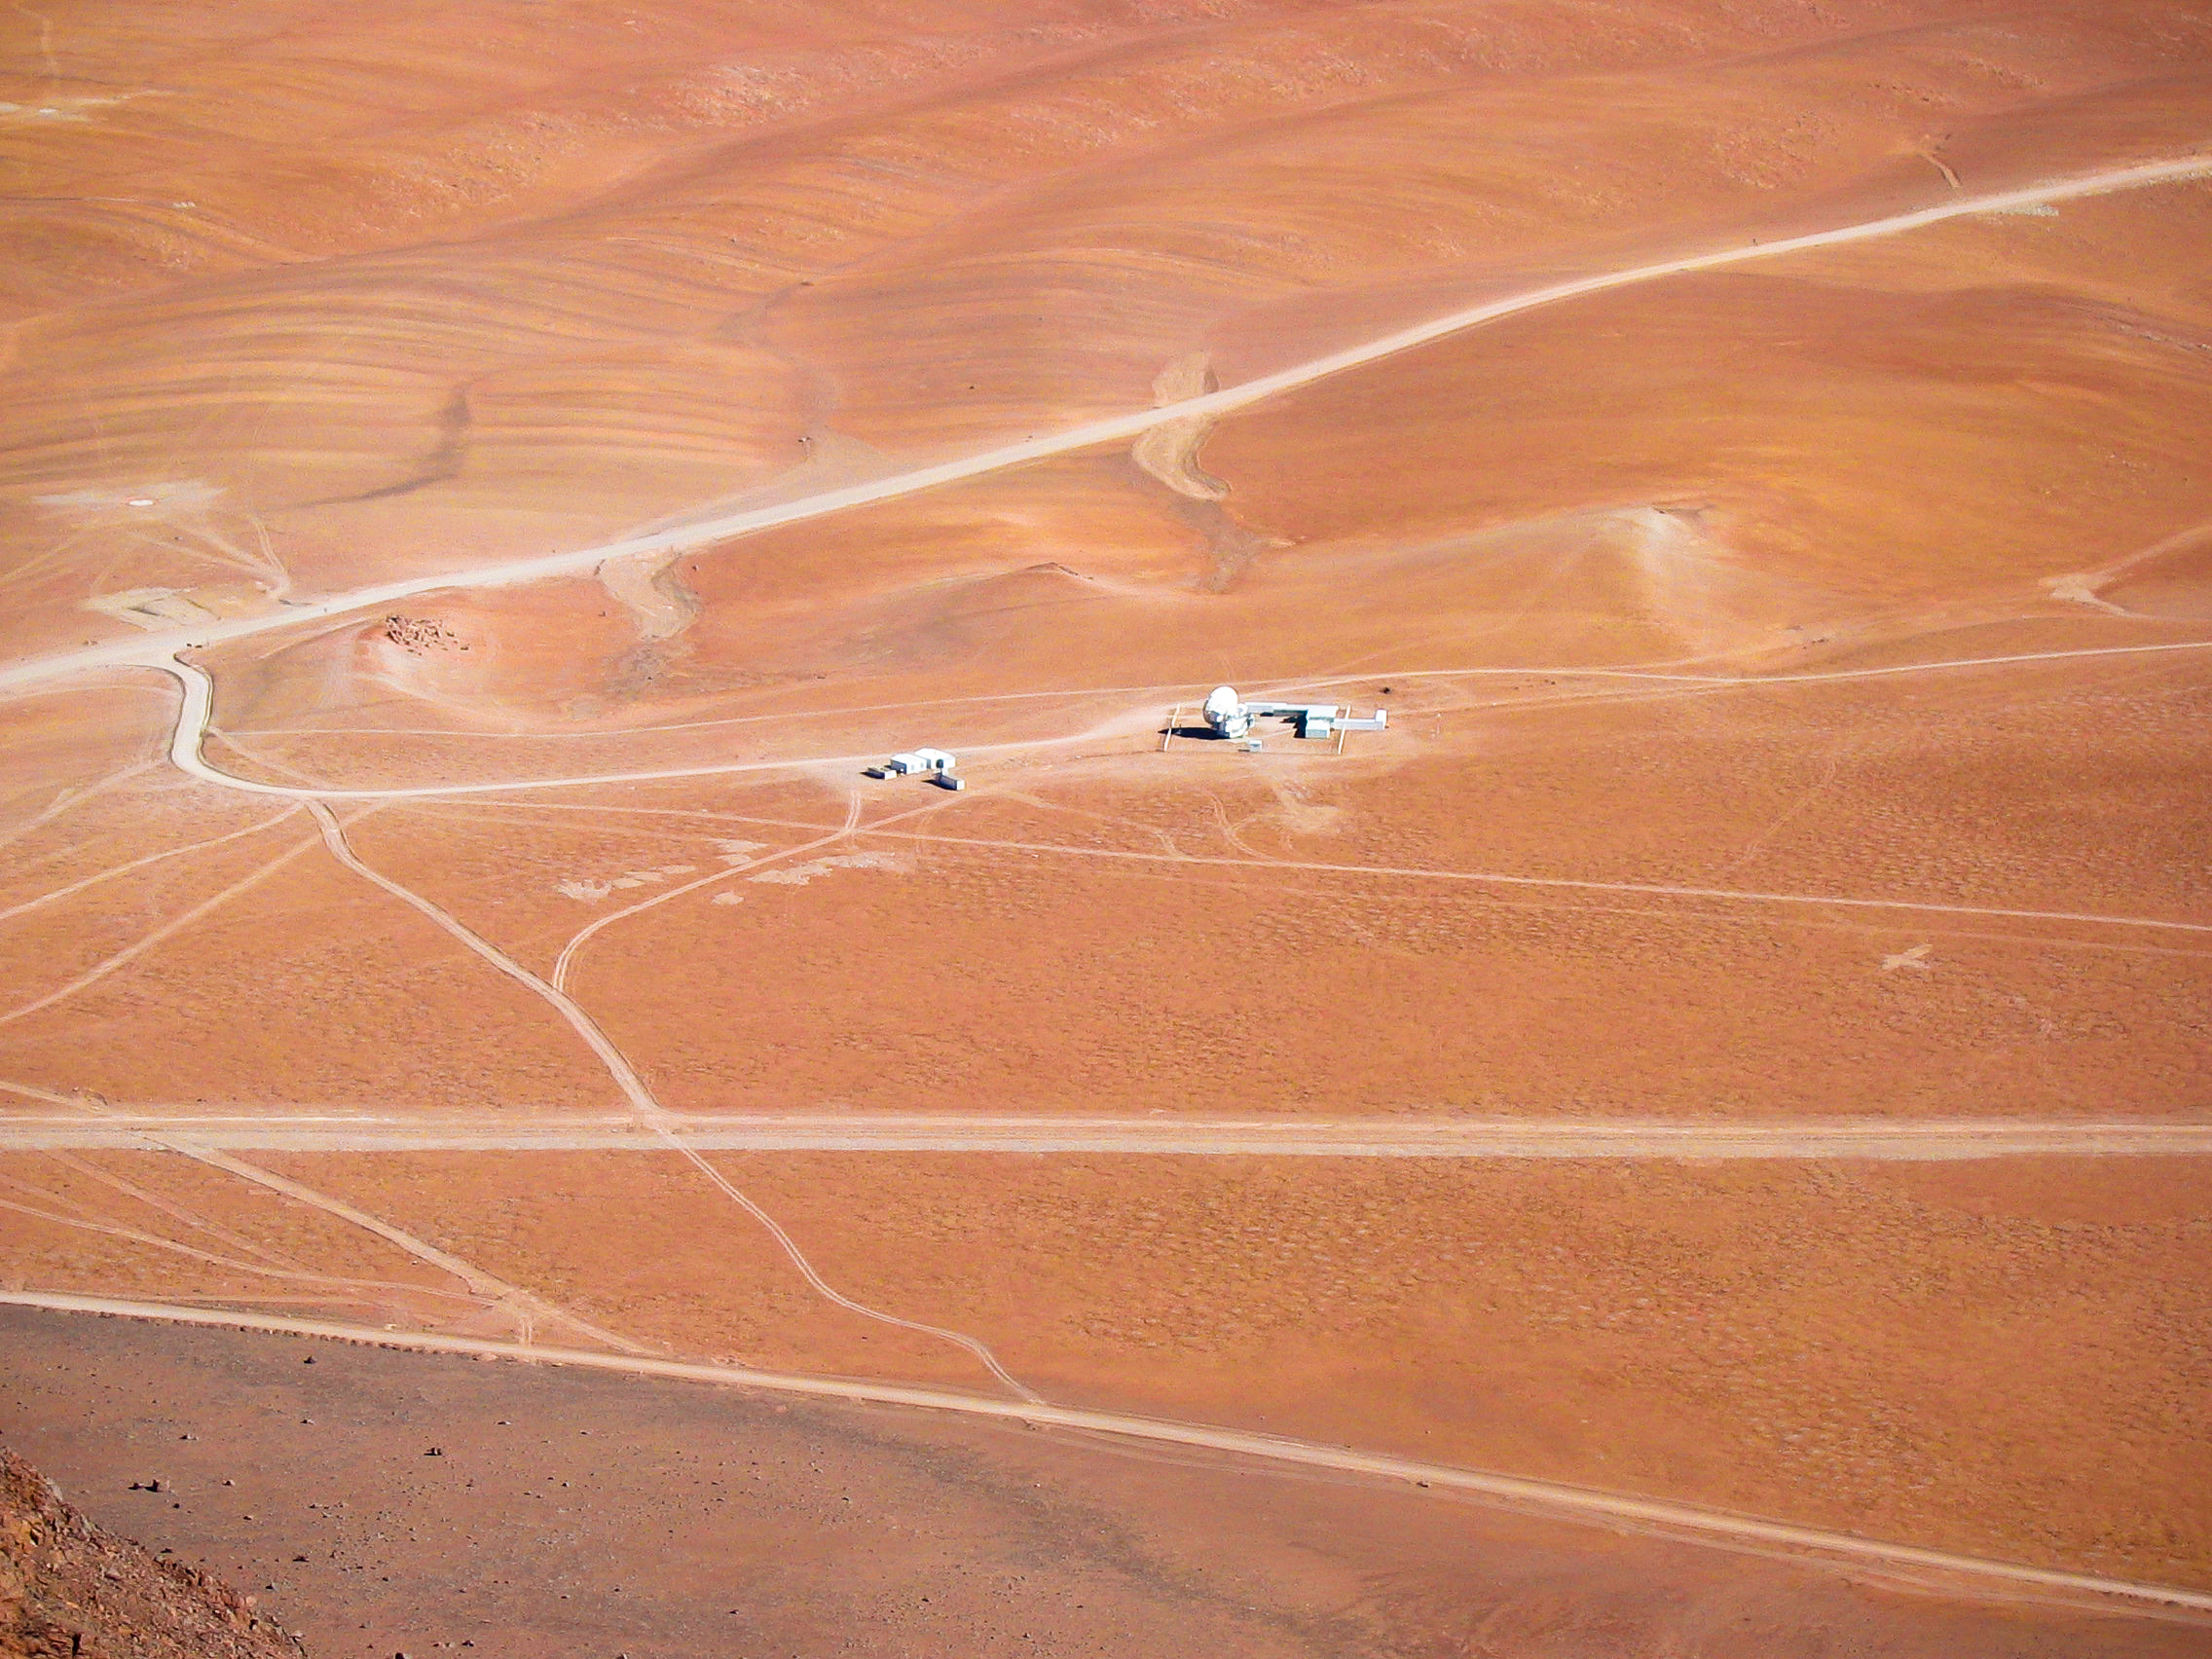

APEX image calendar, July 2010 — APEX Chajnantor Facilities seen from Cerro Chajnantor

From atop Cerro Chajnantor, the Chajnantor facilities for APEX appear tiny and isolated. Even the largest submillimetre-wavelength telescope operating in the southern hemisphere appears dwarfed by the vast plateau on which it resides.

Credit: J. Rabanus/APEX (MPIfR/ESO/OSO)